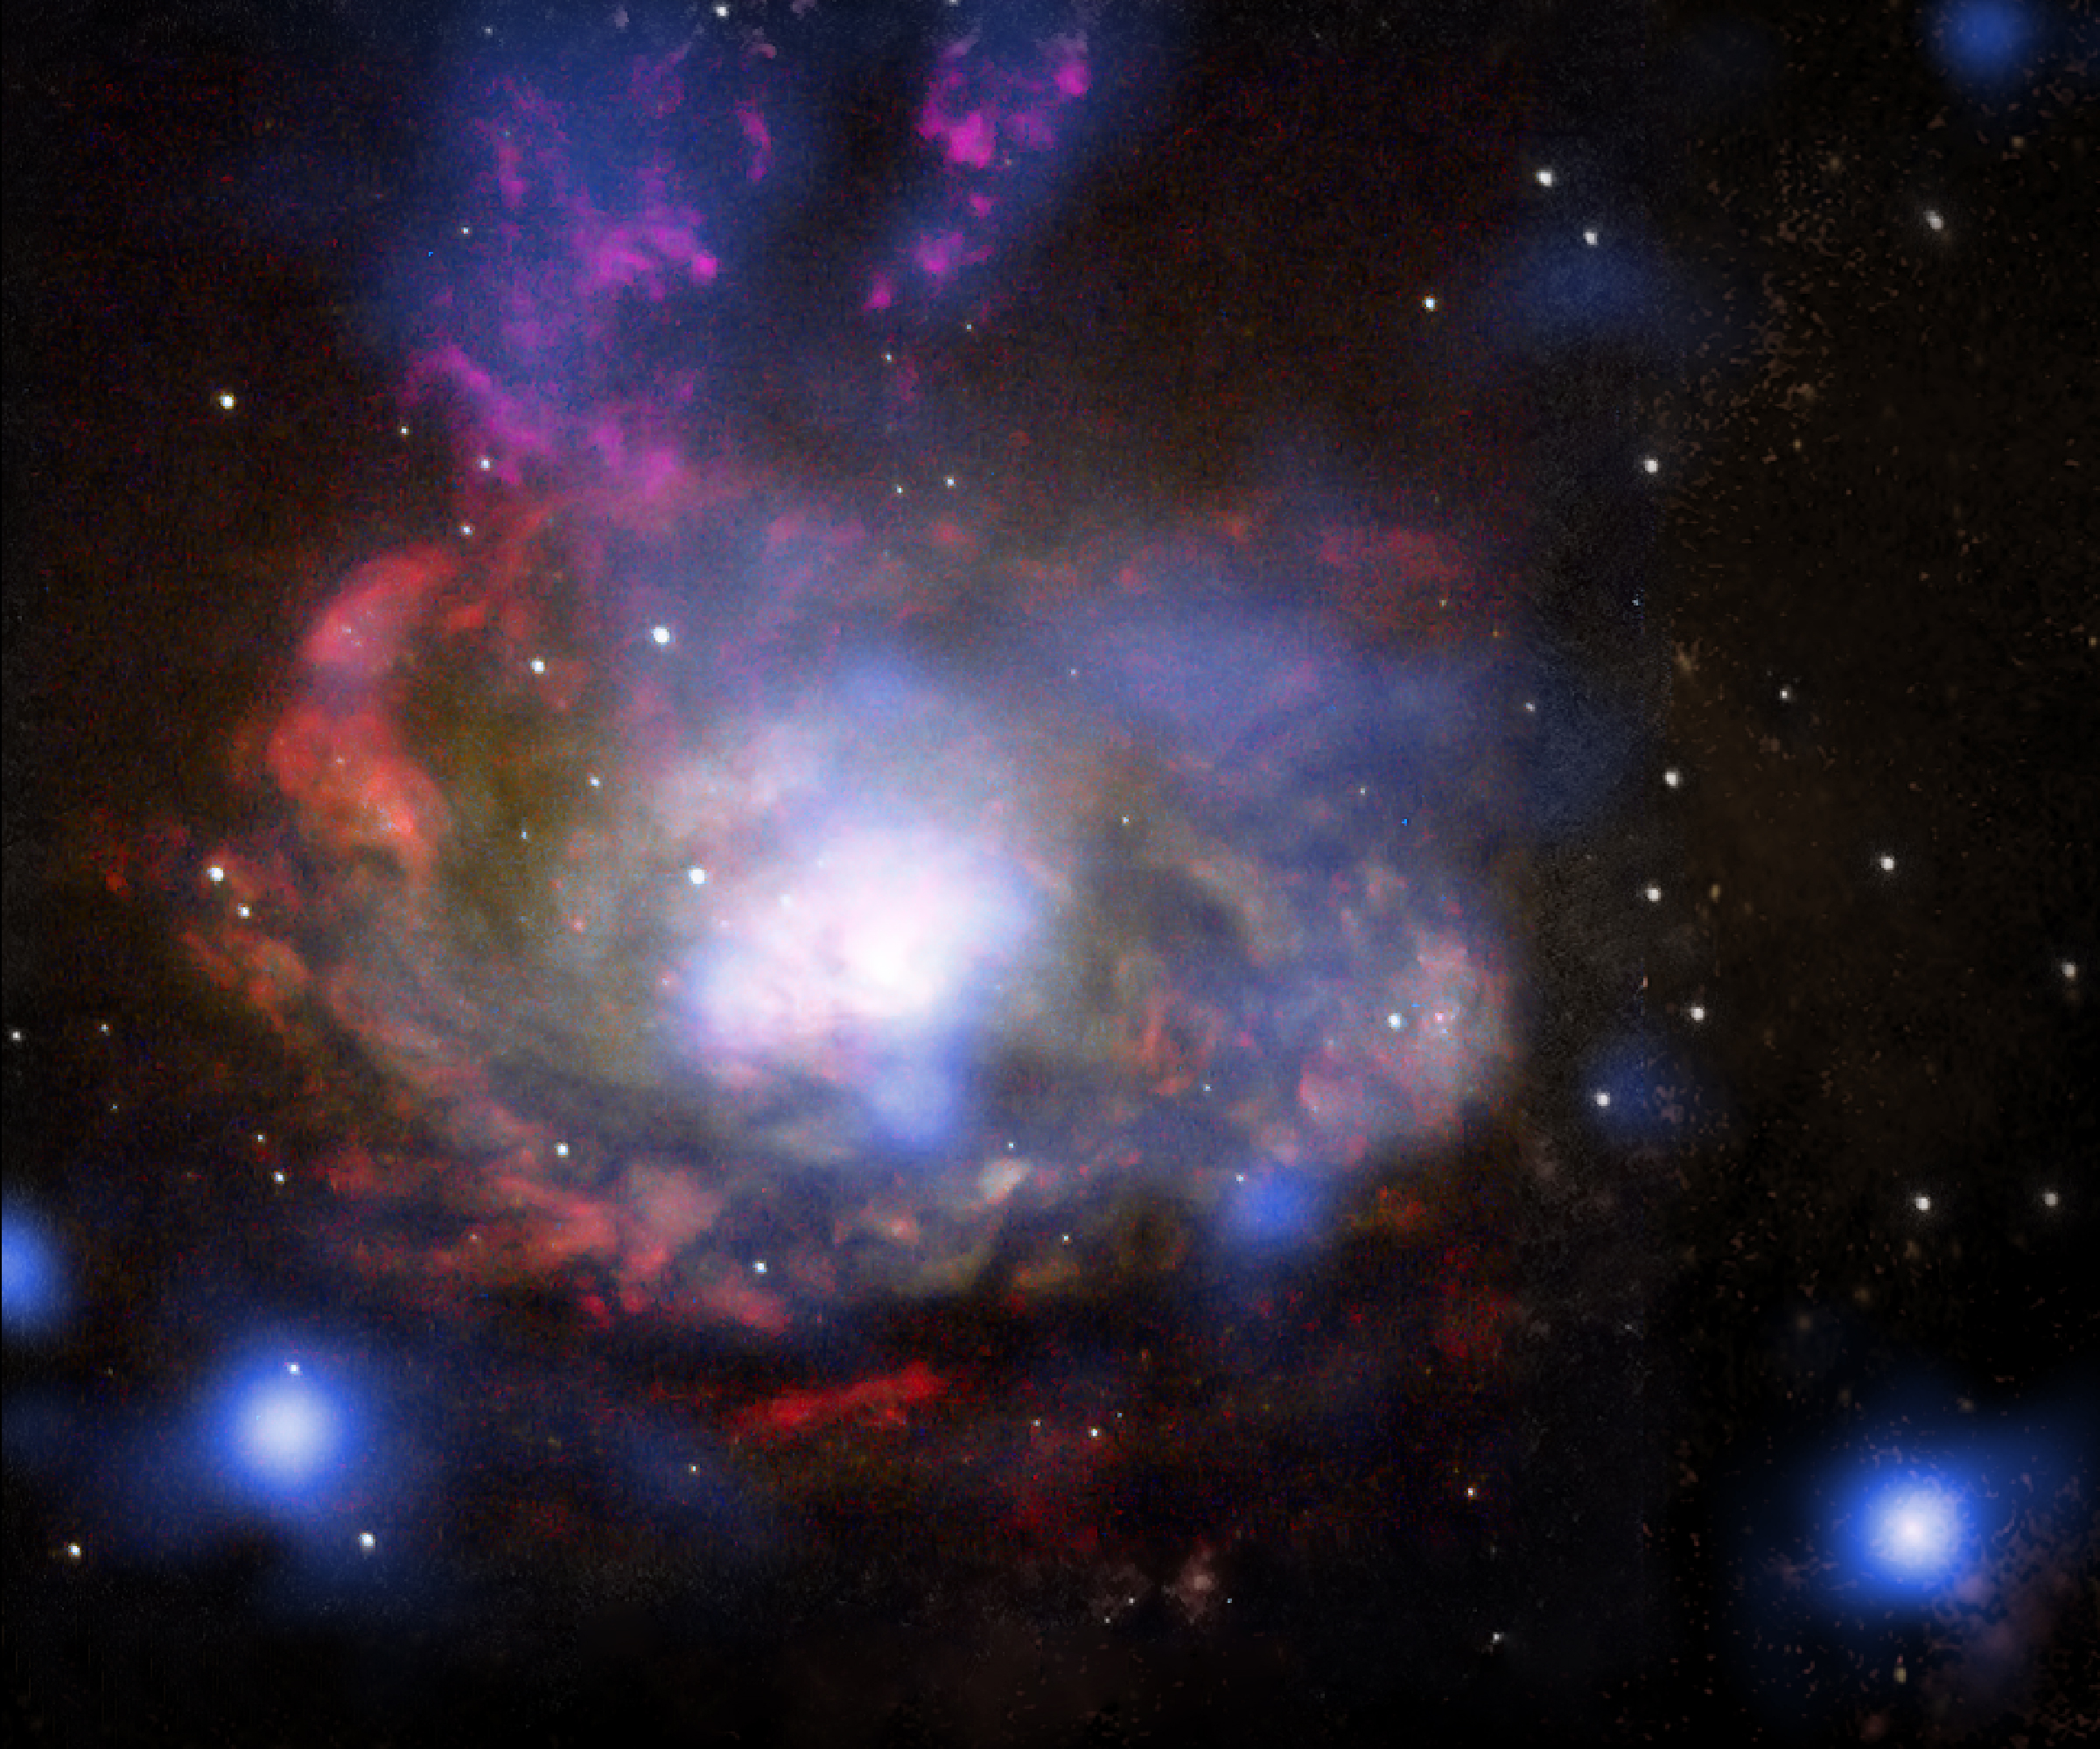

SN 1996cr in Circinus galaxy

This composite image shows the central regions of the nearby Circinus galaxy, located about 12 million light years away. Data from NASA's Chandra X-ray Observatory is shown in blue and data from the NASA/ESA Hubble Space telescope is shown in yellow ("I-band"), red (hydrogen emission), cyan ("V-band") and light blue (oxygen emission). The blue source near the lower right hand corner of the image is the supernova SN 1996cr, that has finally been identified over a decade after it exploded. The supernova was first singled out in 2001 as a bright, variable object in a Chandra image, but it was not confirmed as a supernova until years later, when clues from a spectrum obtained with ESO's Very Large Telescope led the team to start the real detective work of searching through data from 18 different telescopes, both ground- and space-based, nearly all of which was in the archives. SN 1996cr is one of the nearest supernovae in the last 25 years.

Credit: X-ray (NASA/CXC/Columbia/F.Bauer et al); Visible light (NASA/STScI/UMD/A.Wilson et al.)